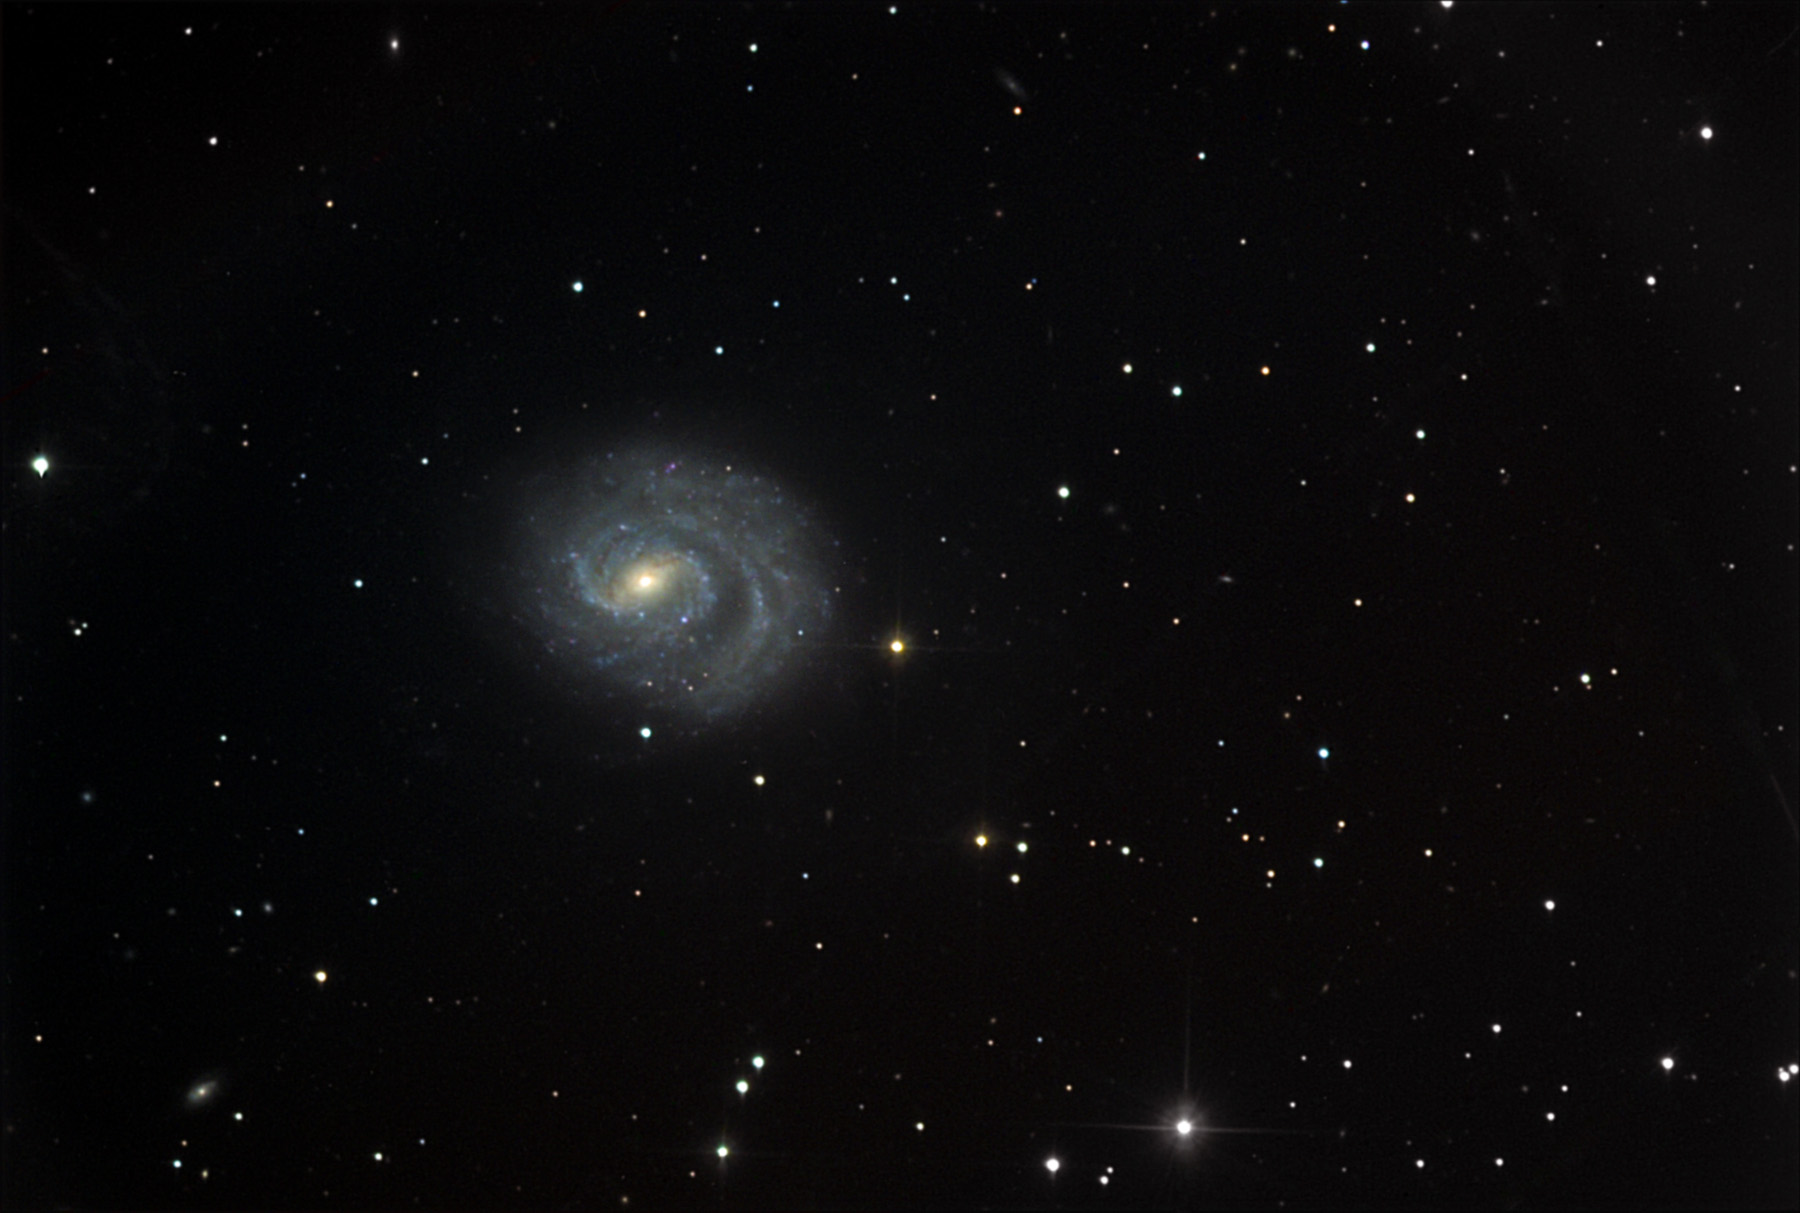

NGC 1637

This spiral galaxy is located about 35 million lightyears away in the constellation Eridanus.

This image was taken as part of Advanced Observing Program (AOP) program at Kitt Peak Visitor Center during 2014.

Credit: KPNO/NOIRLab/NSF/AURA/Adam Block